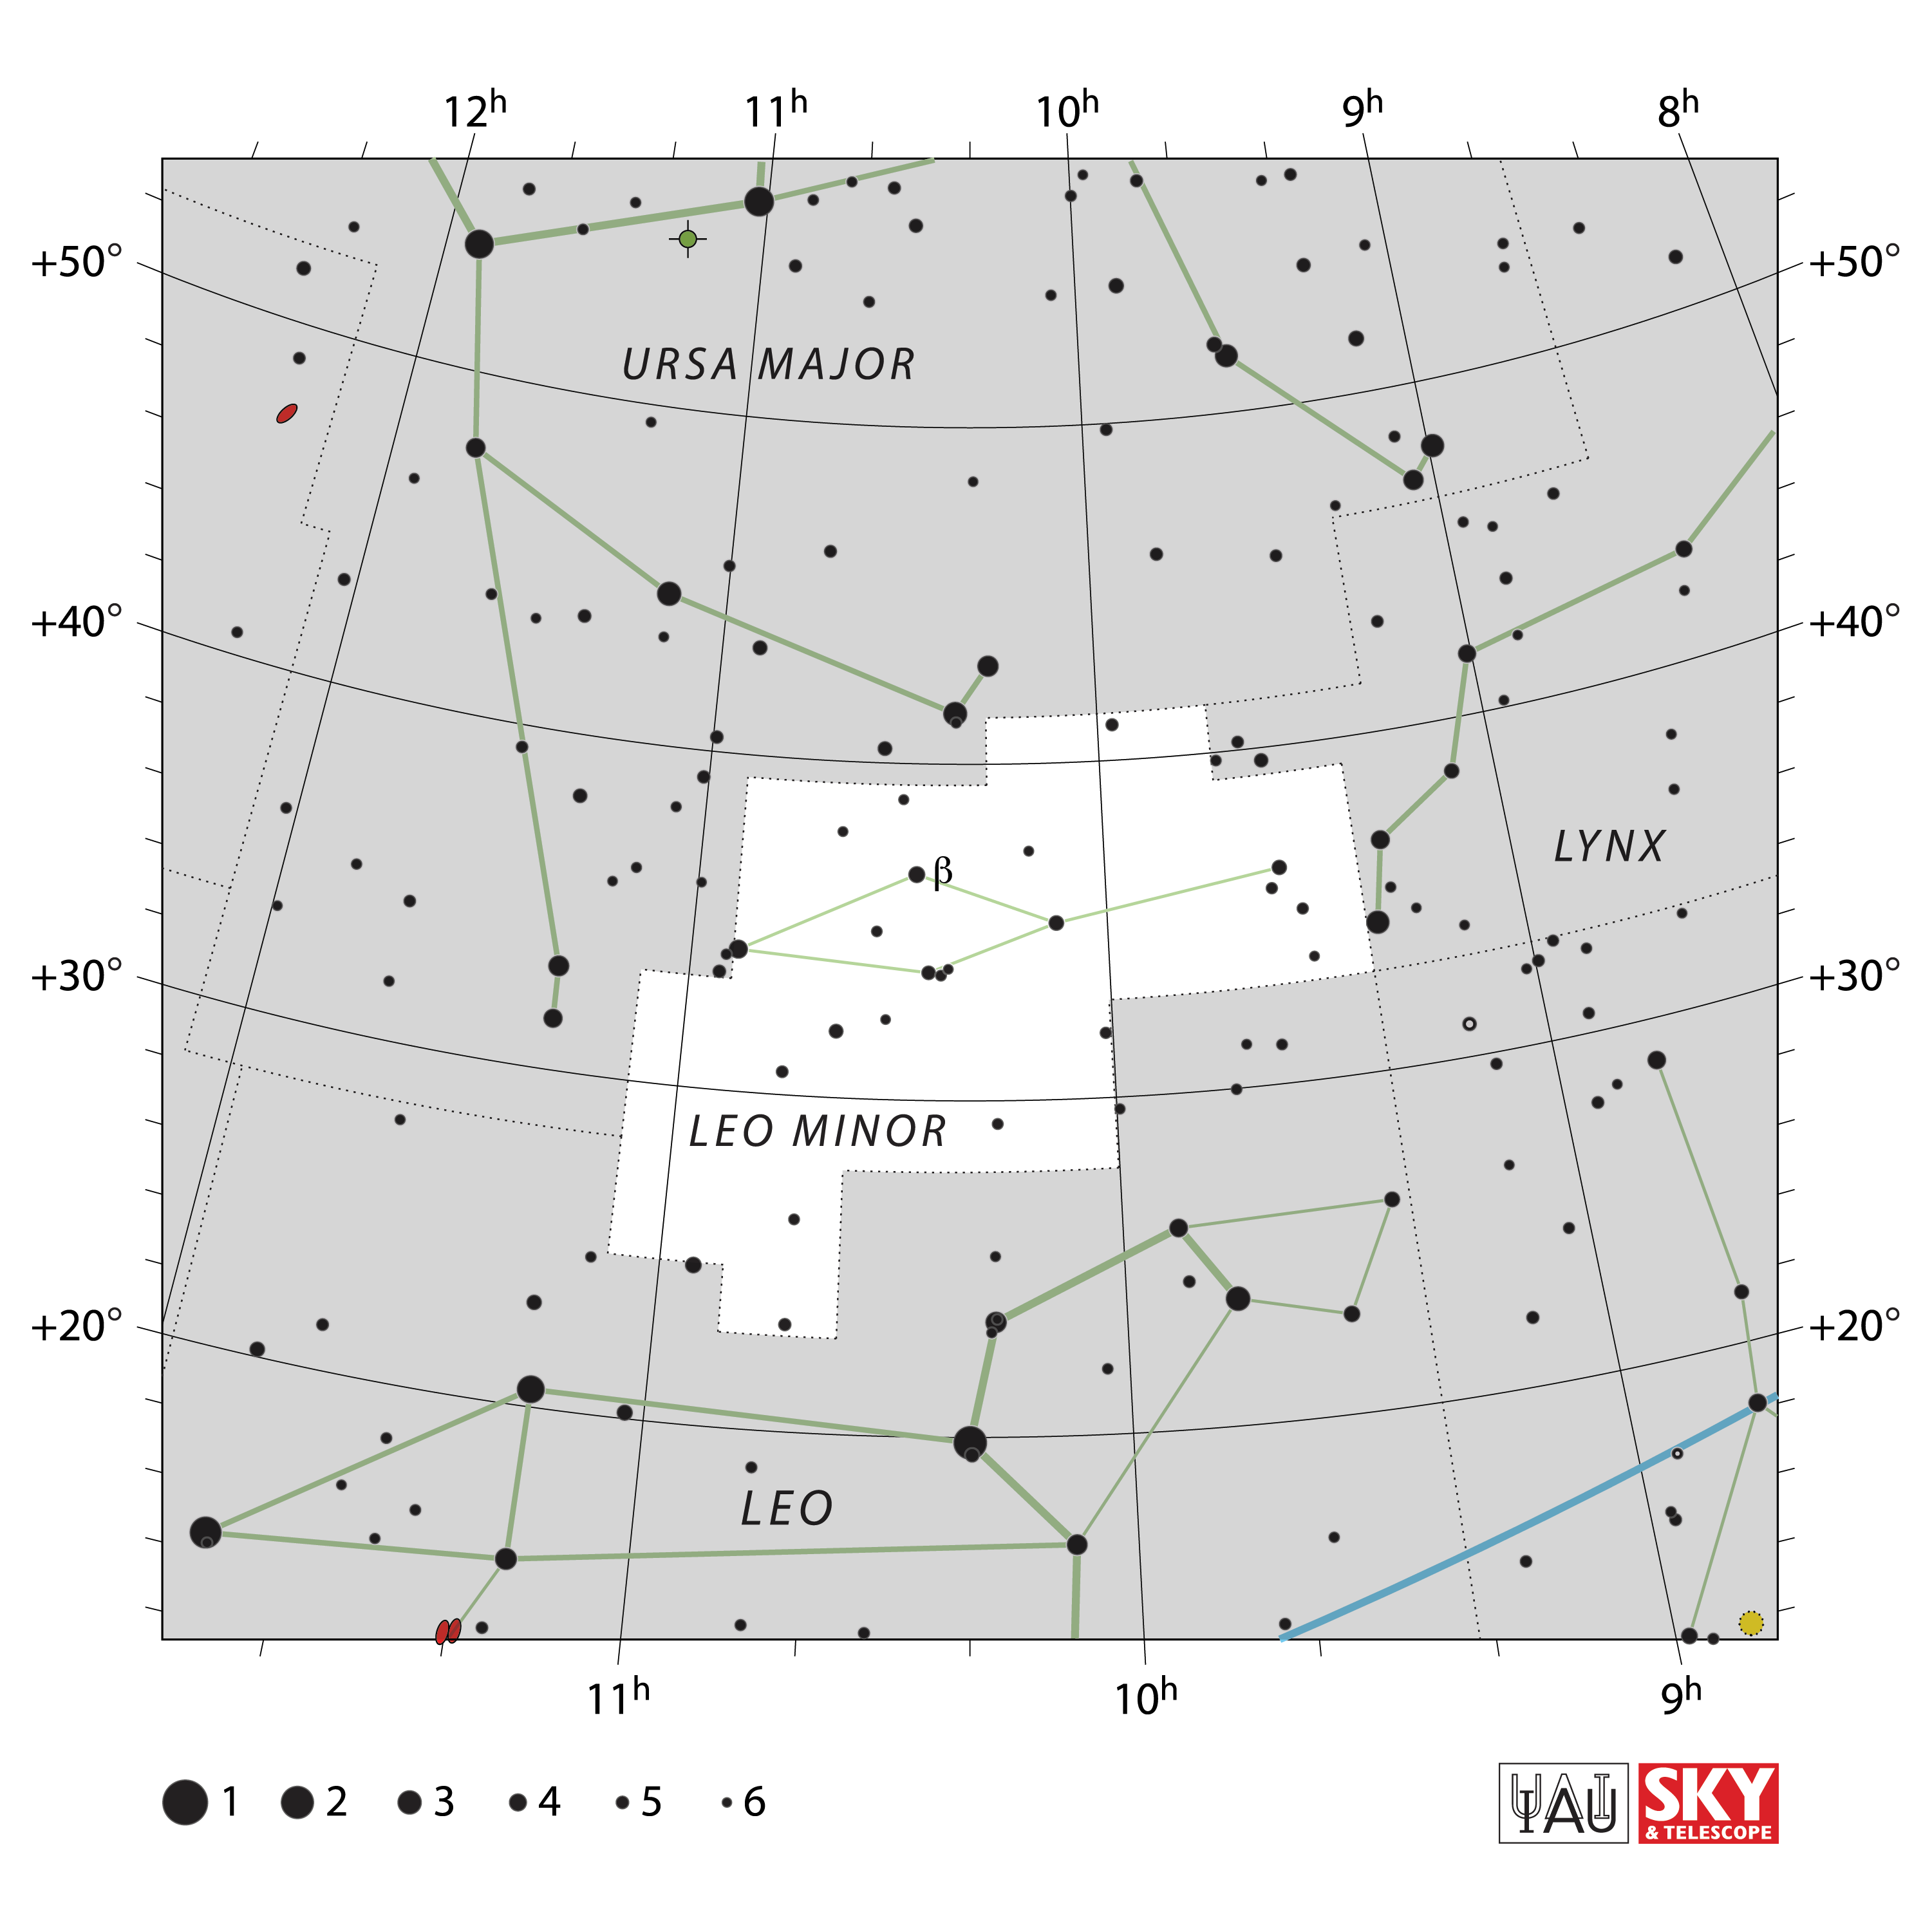

Leo Minor

Credit: IAU and Sky & Telescope